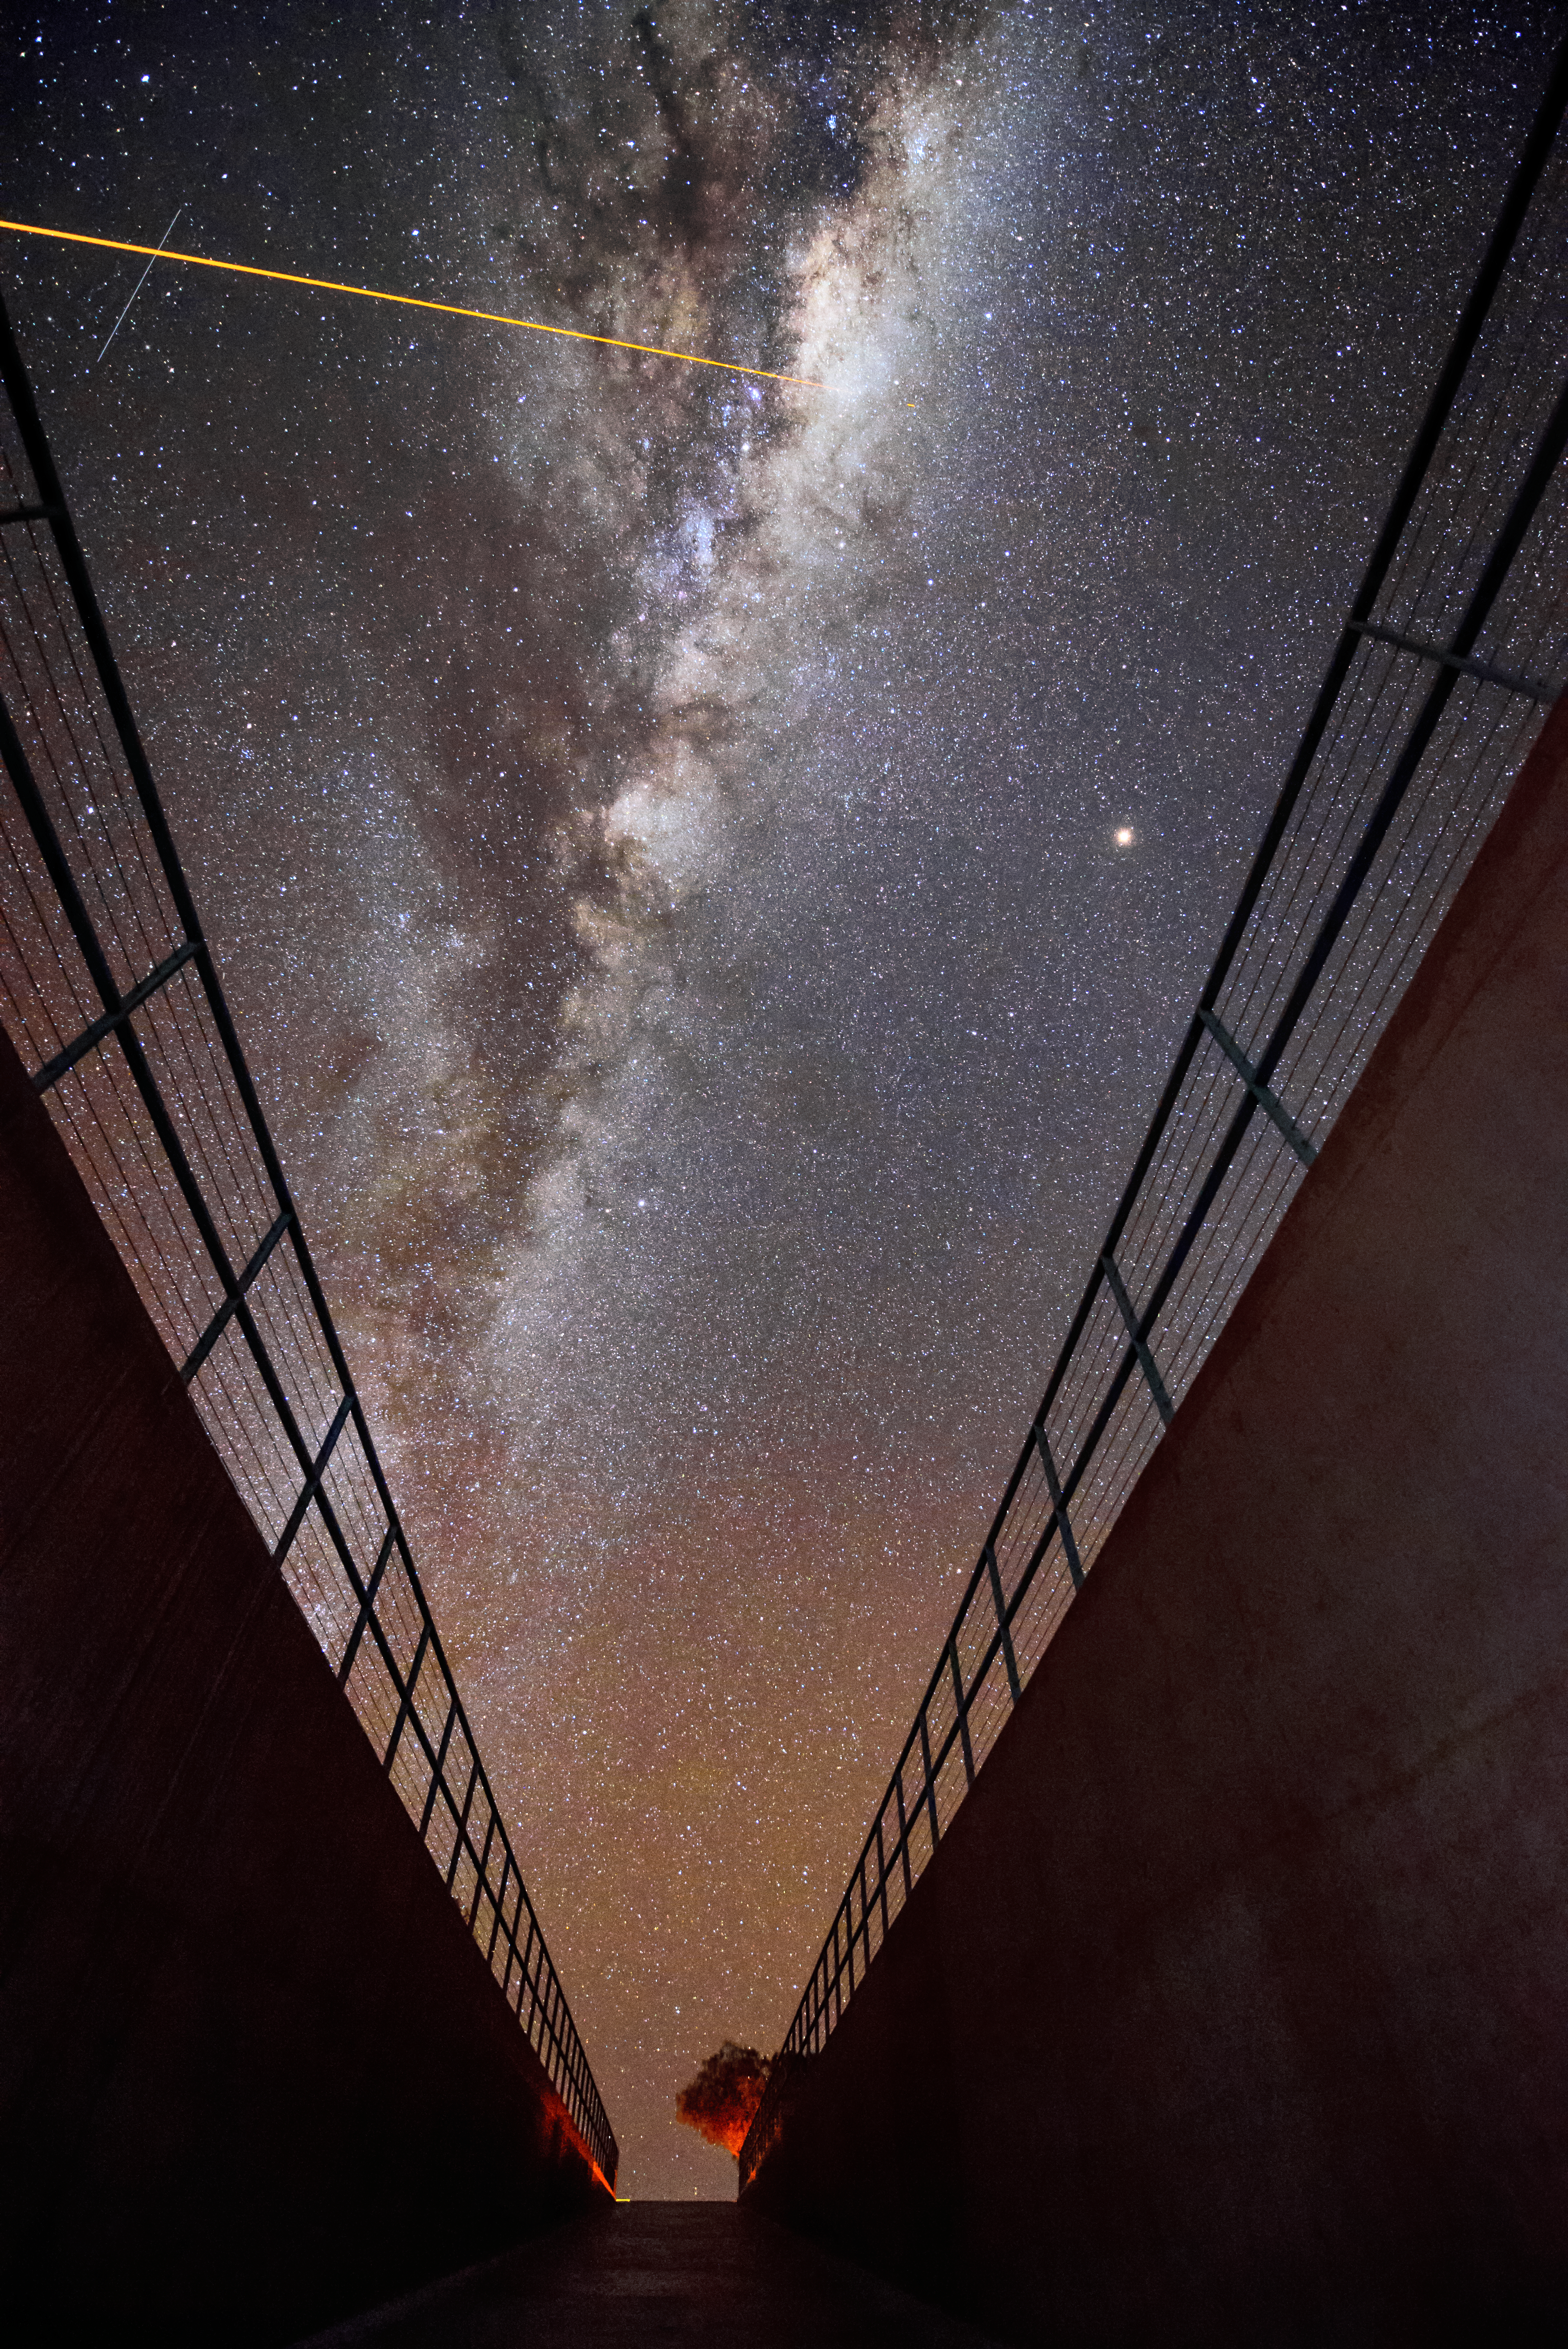

No place like home

Our home galaxy, the Milky Way, glows in the sky above the entrance of the lodgings where astronomers stay while working at ESO's Paranal Observatory. Such breathtaking sights are common here, thanks to the excellent viewing conditions available at the site, which enjoys about 300 clear nights per year. In the top left of the image, the laser light generated by unit telescope 4 (Yepun) of the VLT is visible. The laser is creating an artificial guide star as part of the VLT's highly-advanced Adaptive Optics system, which corrects the blurring effects of Earth's atmosphere to produce very sharp images.

Credit: G. Hüdepohl (atacamaphoto.com)/ESO